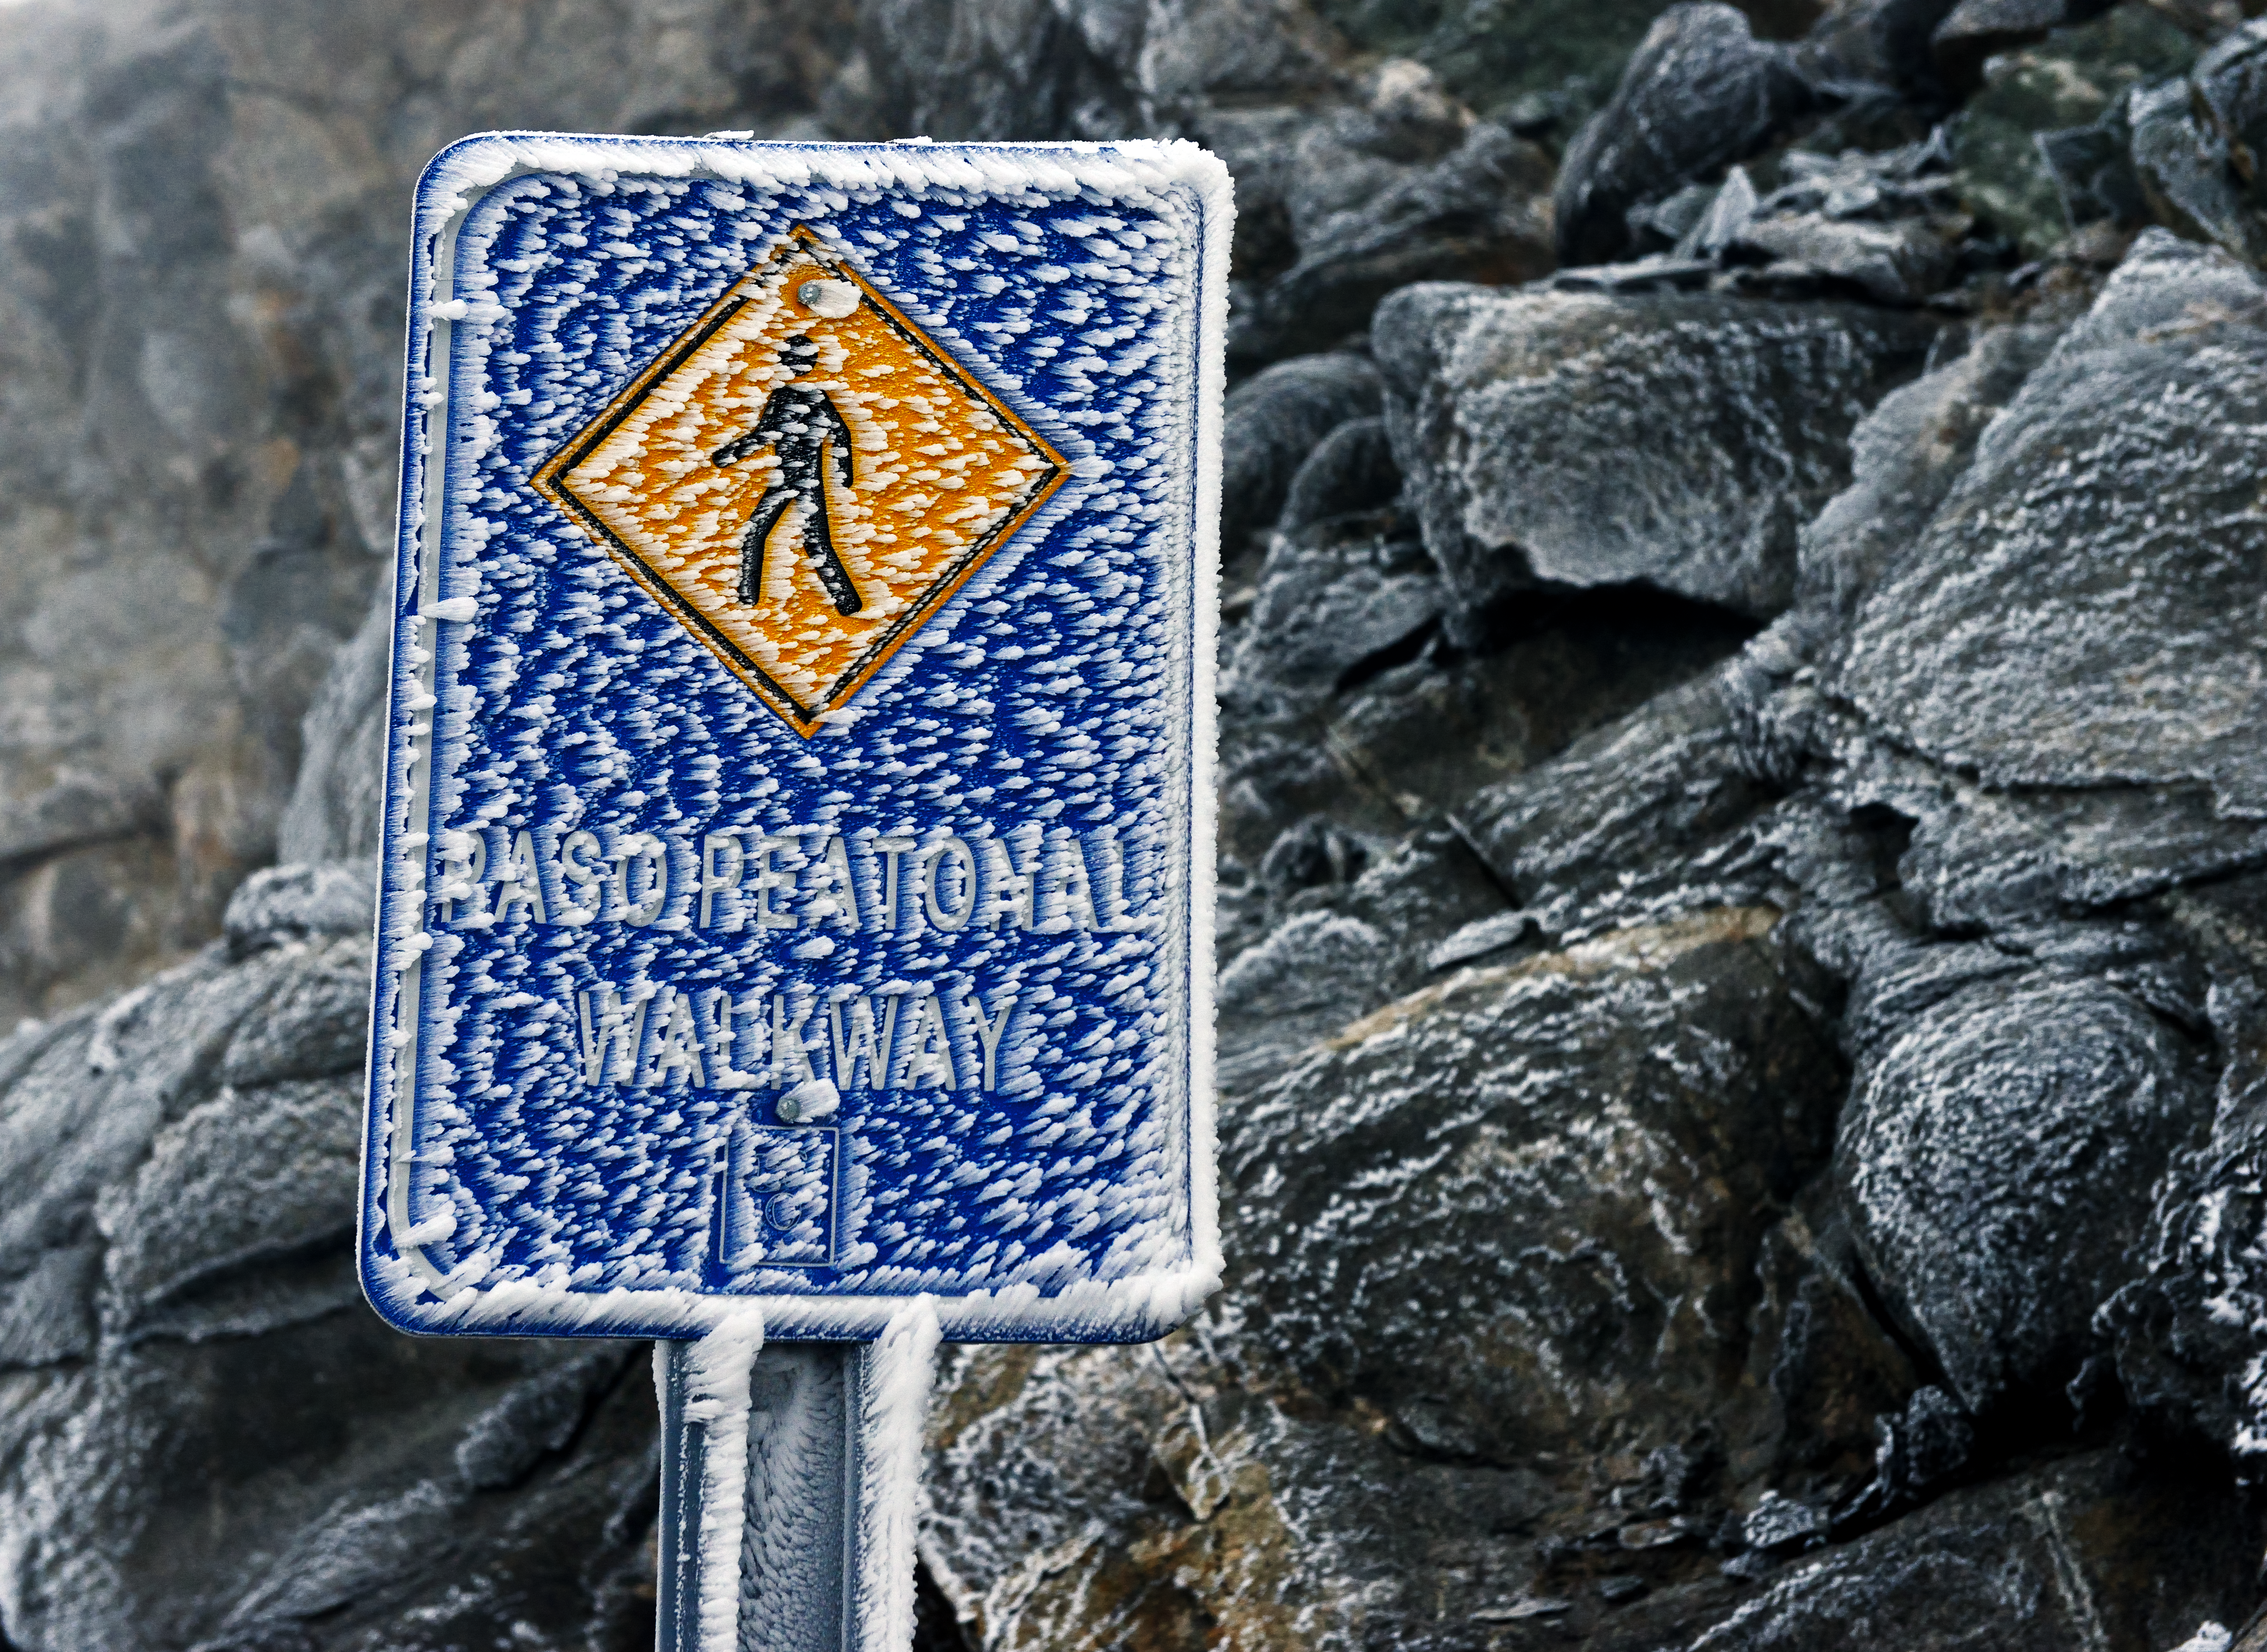

Frozen street sign

Even though the Atacama Desert is one of the driest places on Earth, one can find life here. And sometimes, after a cold night, even ice.

Credit: ESO